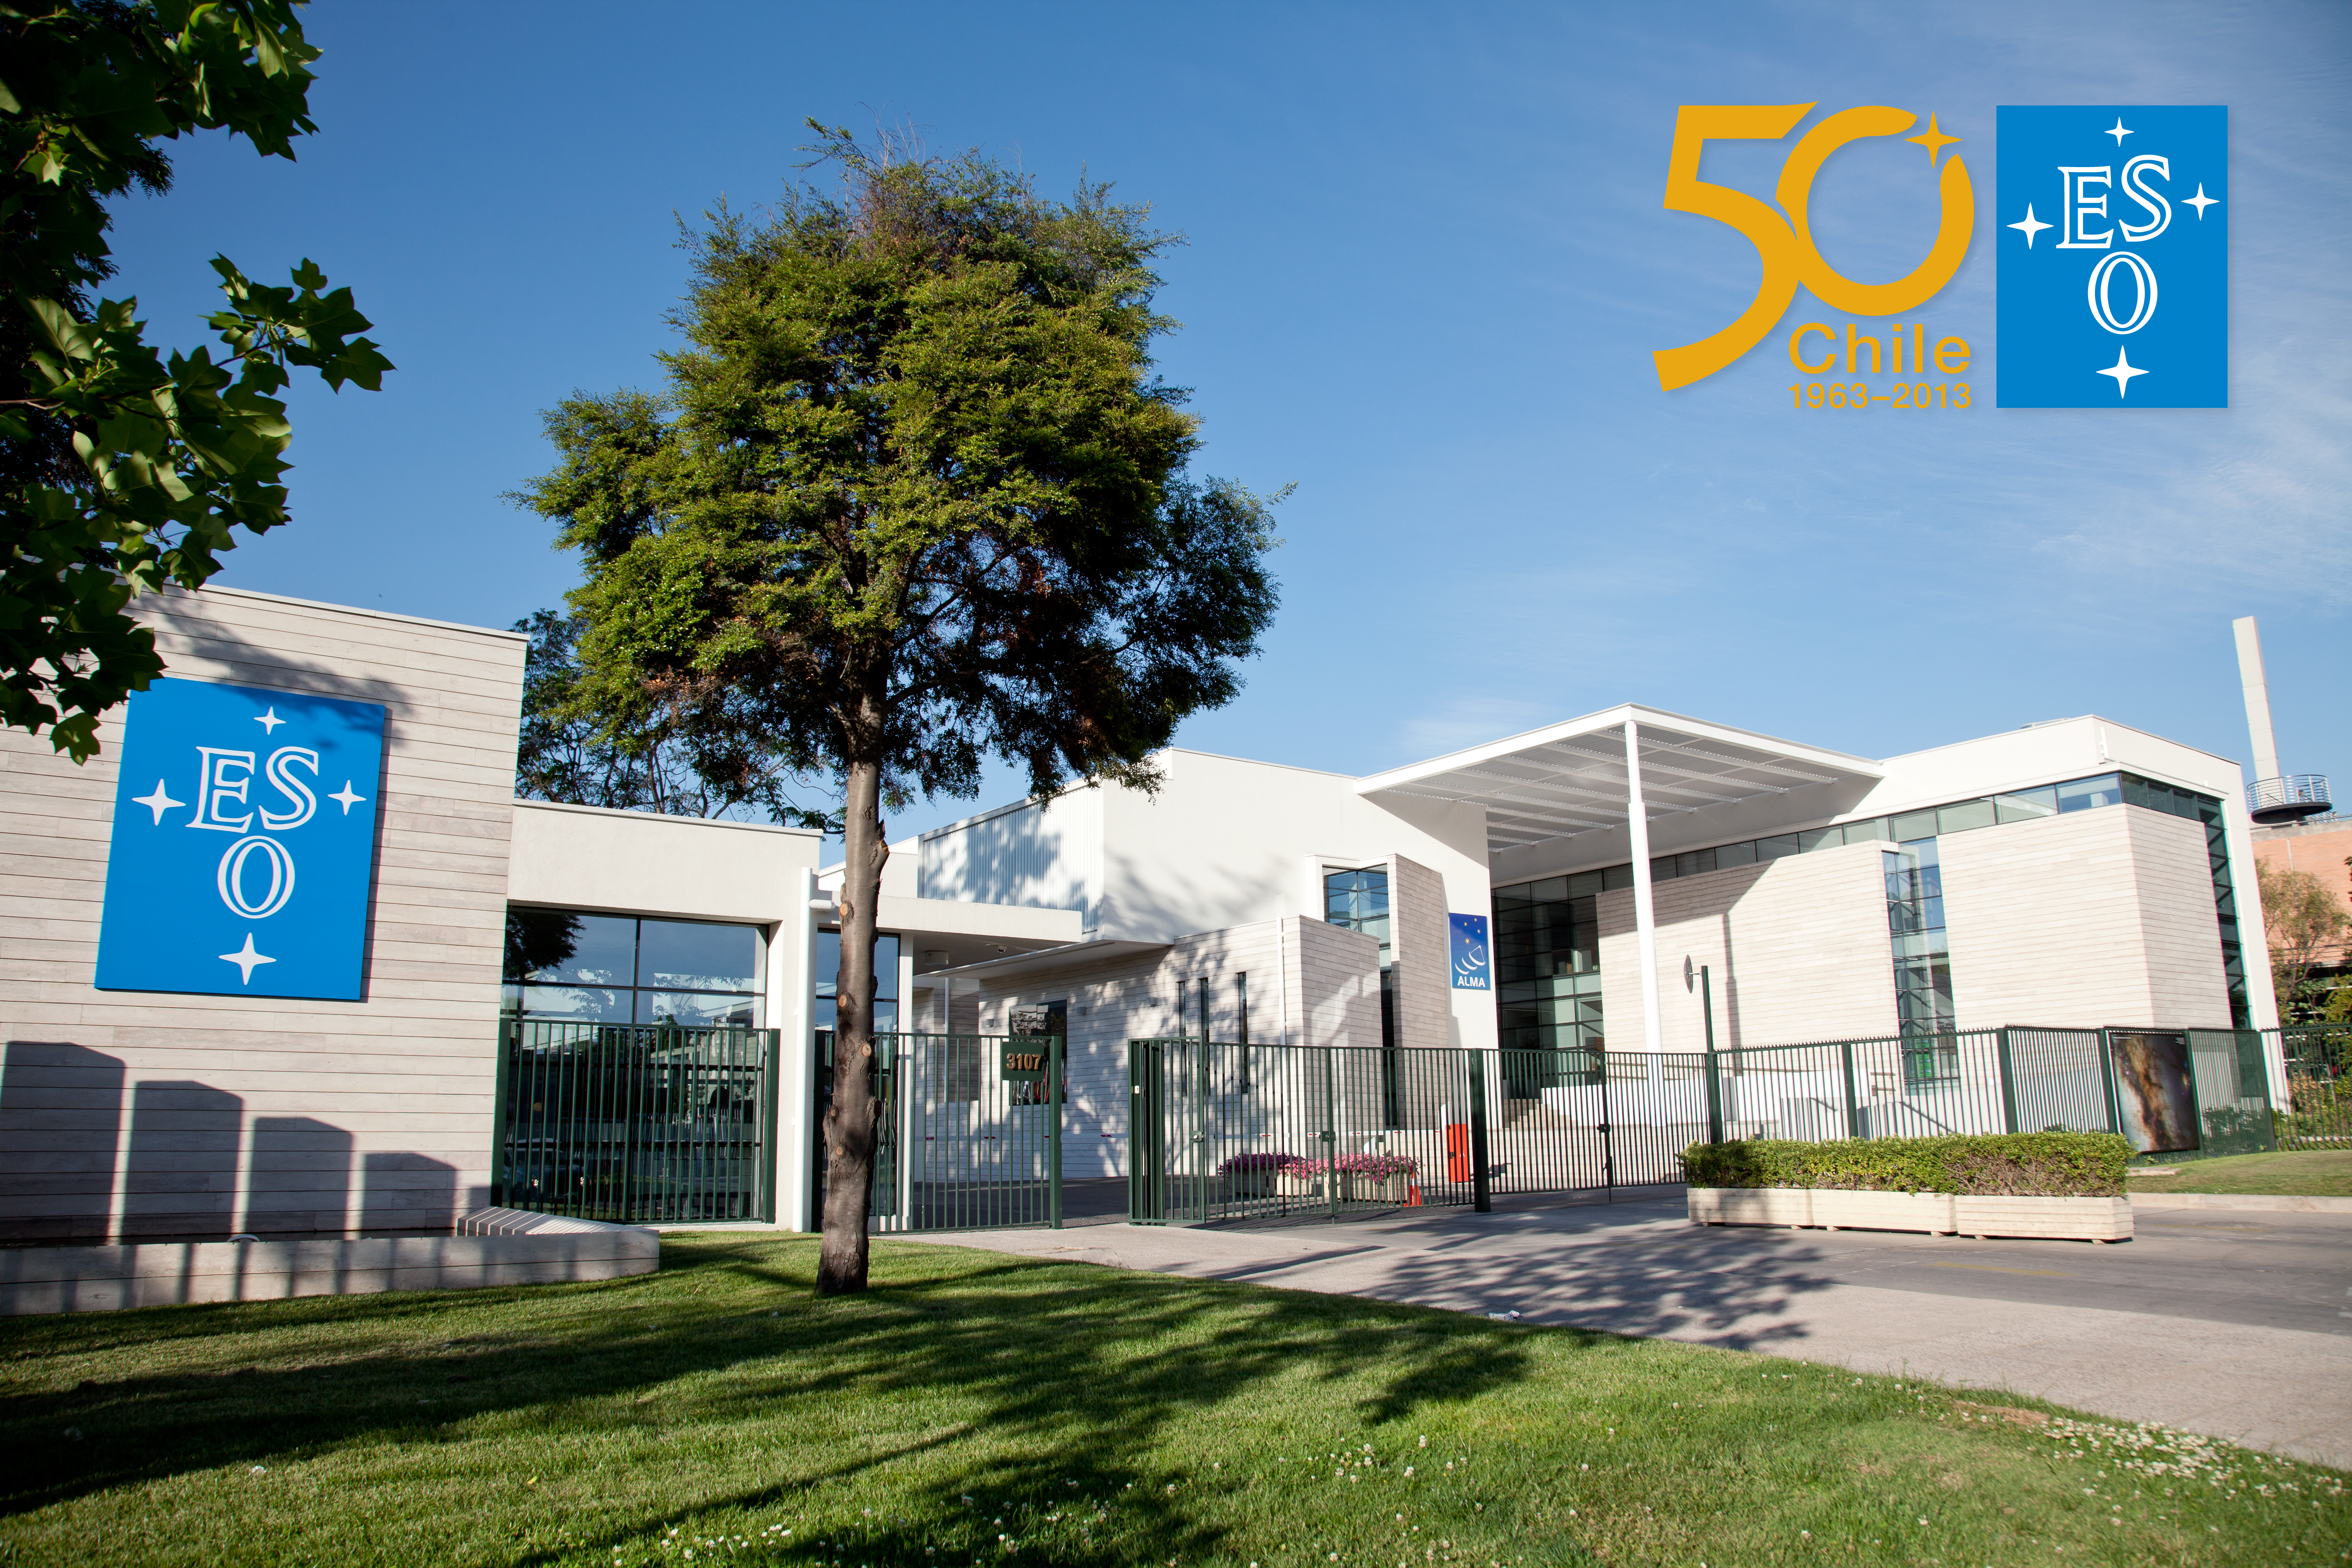

ESO's premises in Santiago

Main gate of the European Southern Observatory (ESO) premises located in the Vitacura district of the Chilean capital. On the right is the Atacama Large Millimeter/submillimeter Array (ALMA) Santiago Central Office. The ESO offices in Chile were built between 1967 and 1969.

Credit: ESO & ALMA (ESO/NAOJ/NRAO)